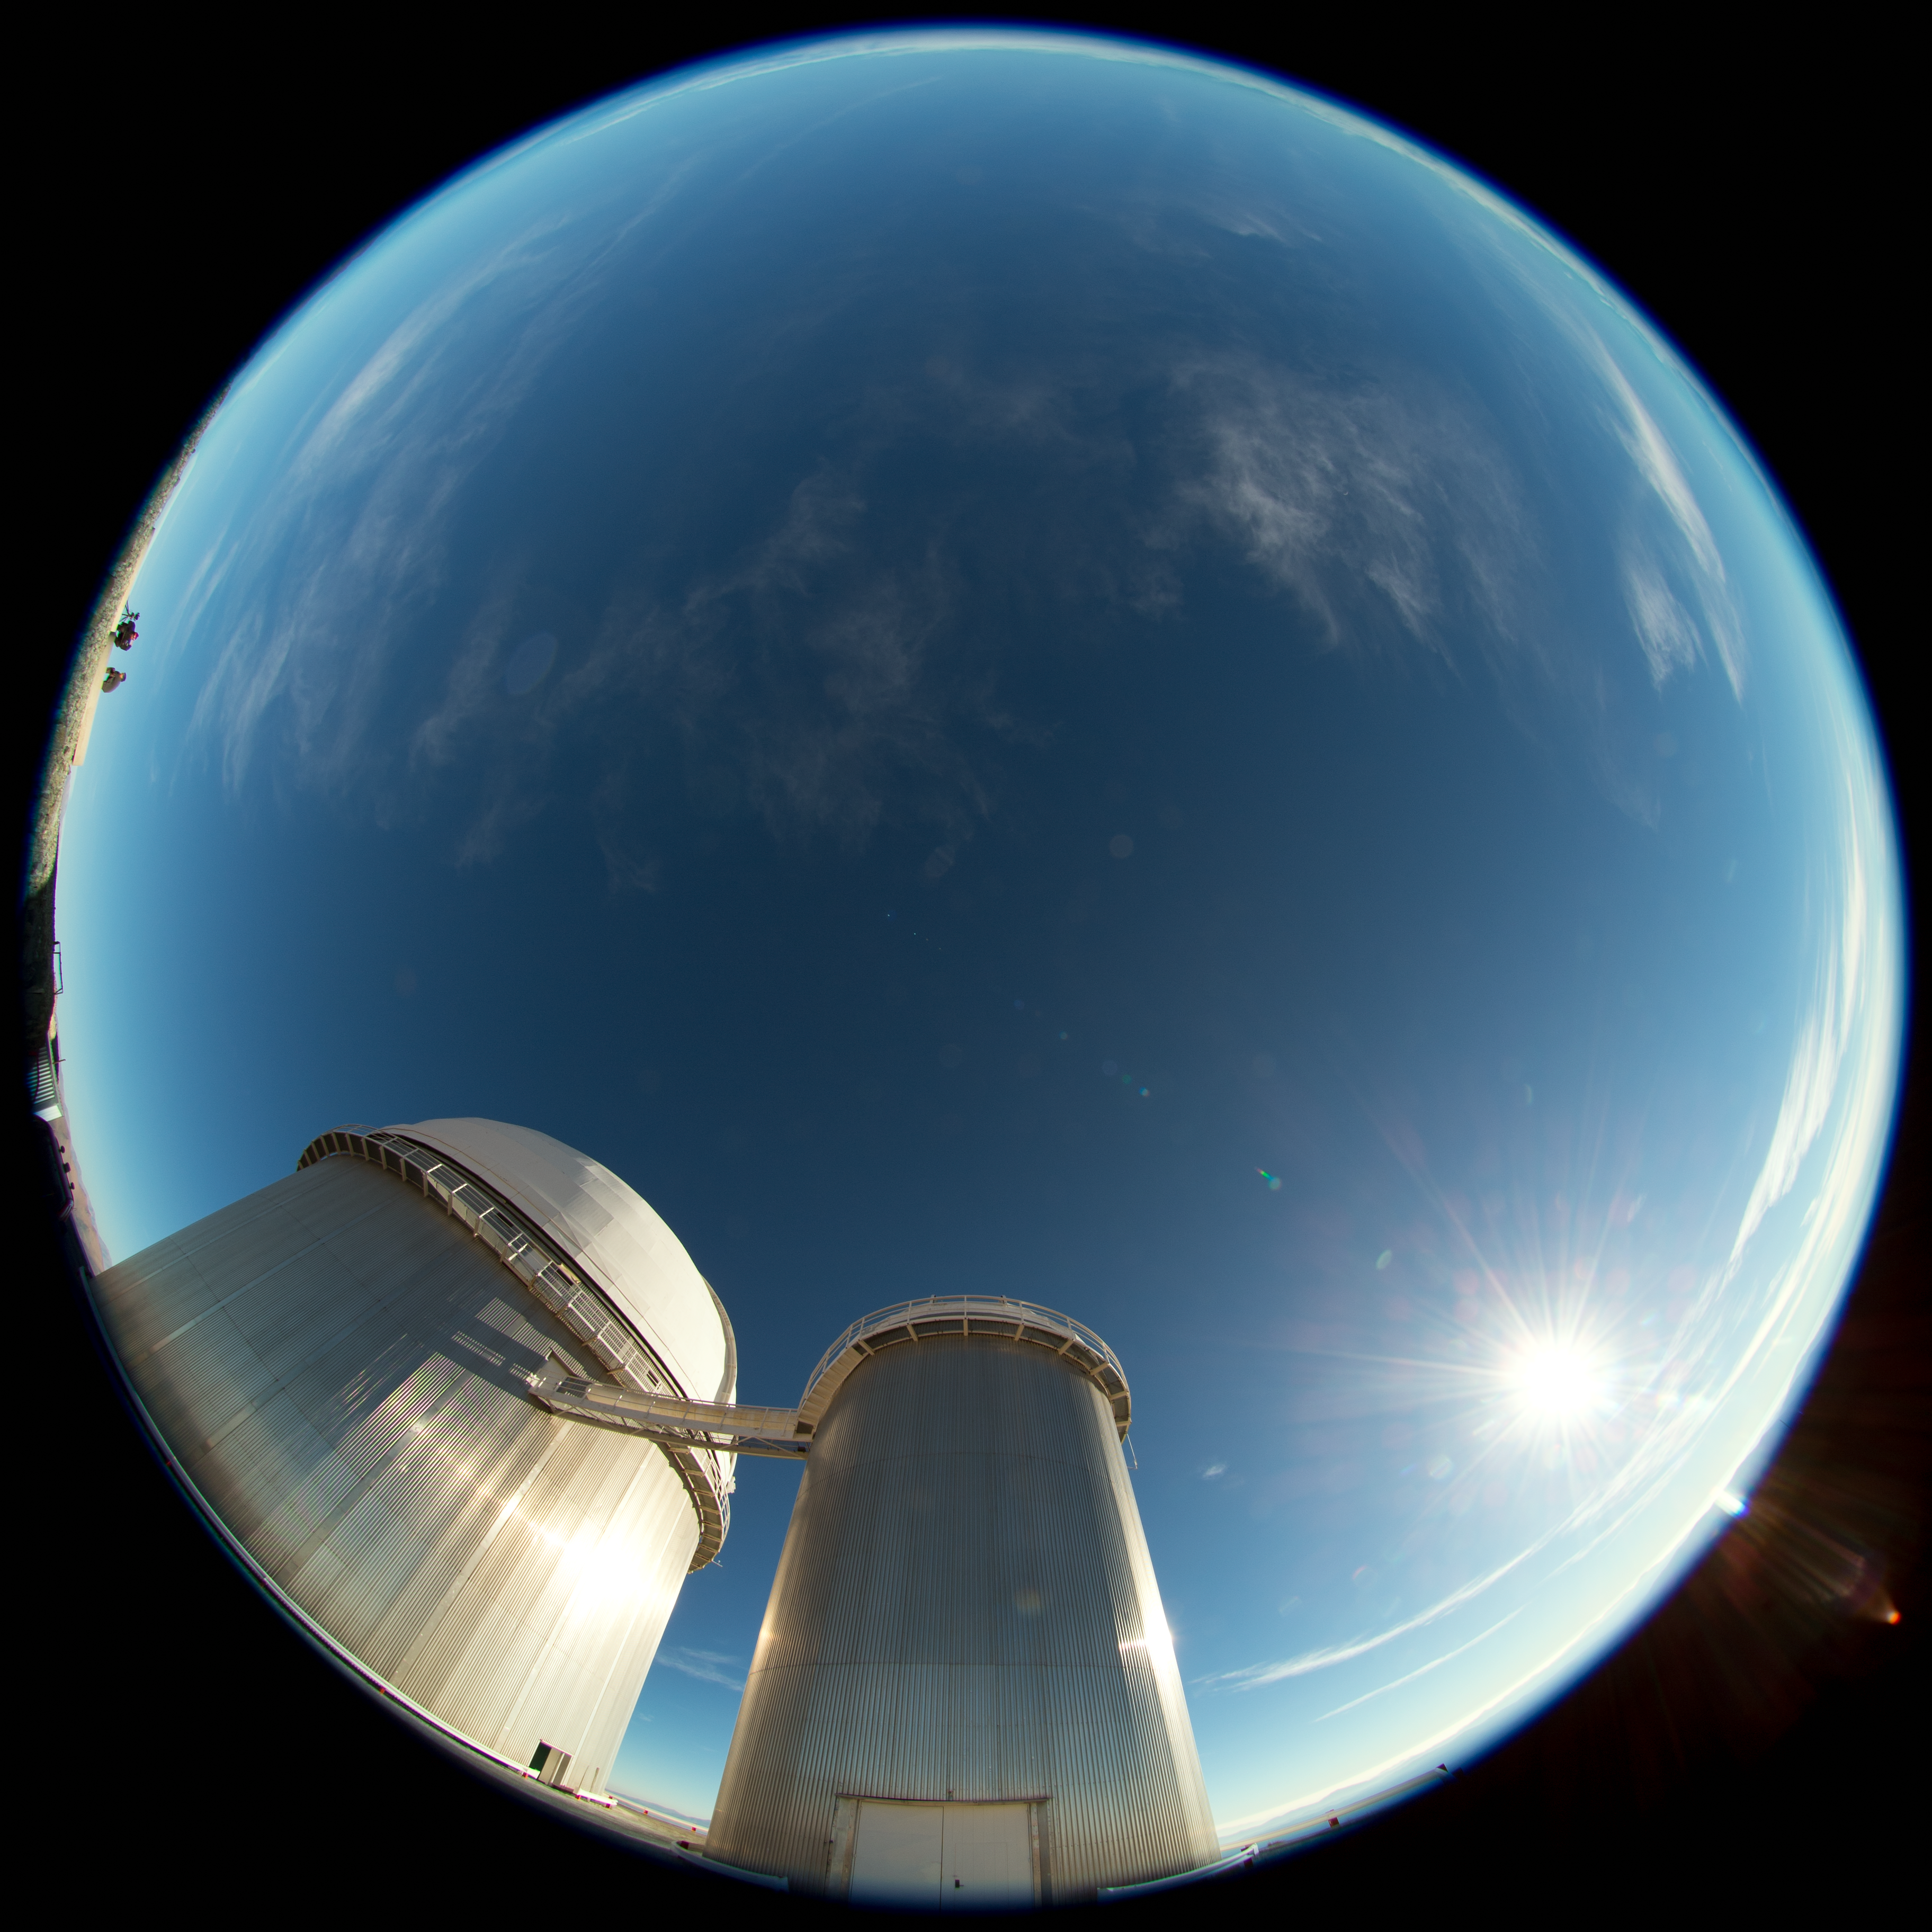

Daytime fulldome perspective of La Silla

A daytime view from La Silla, showing the ESO 3.6-metre telescope in this fish-eye (fulldome) perspective. The Sun can be seen to shine brightly to its right.

Credit: ESO/B. Tafreshi (twanight.org)